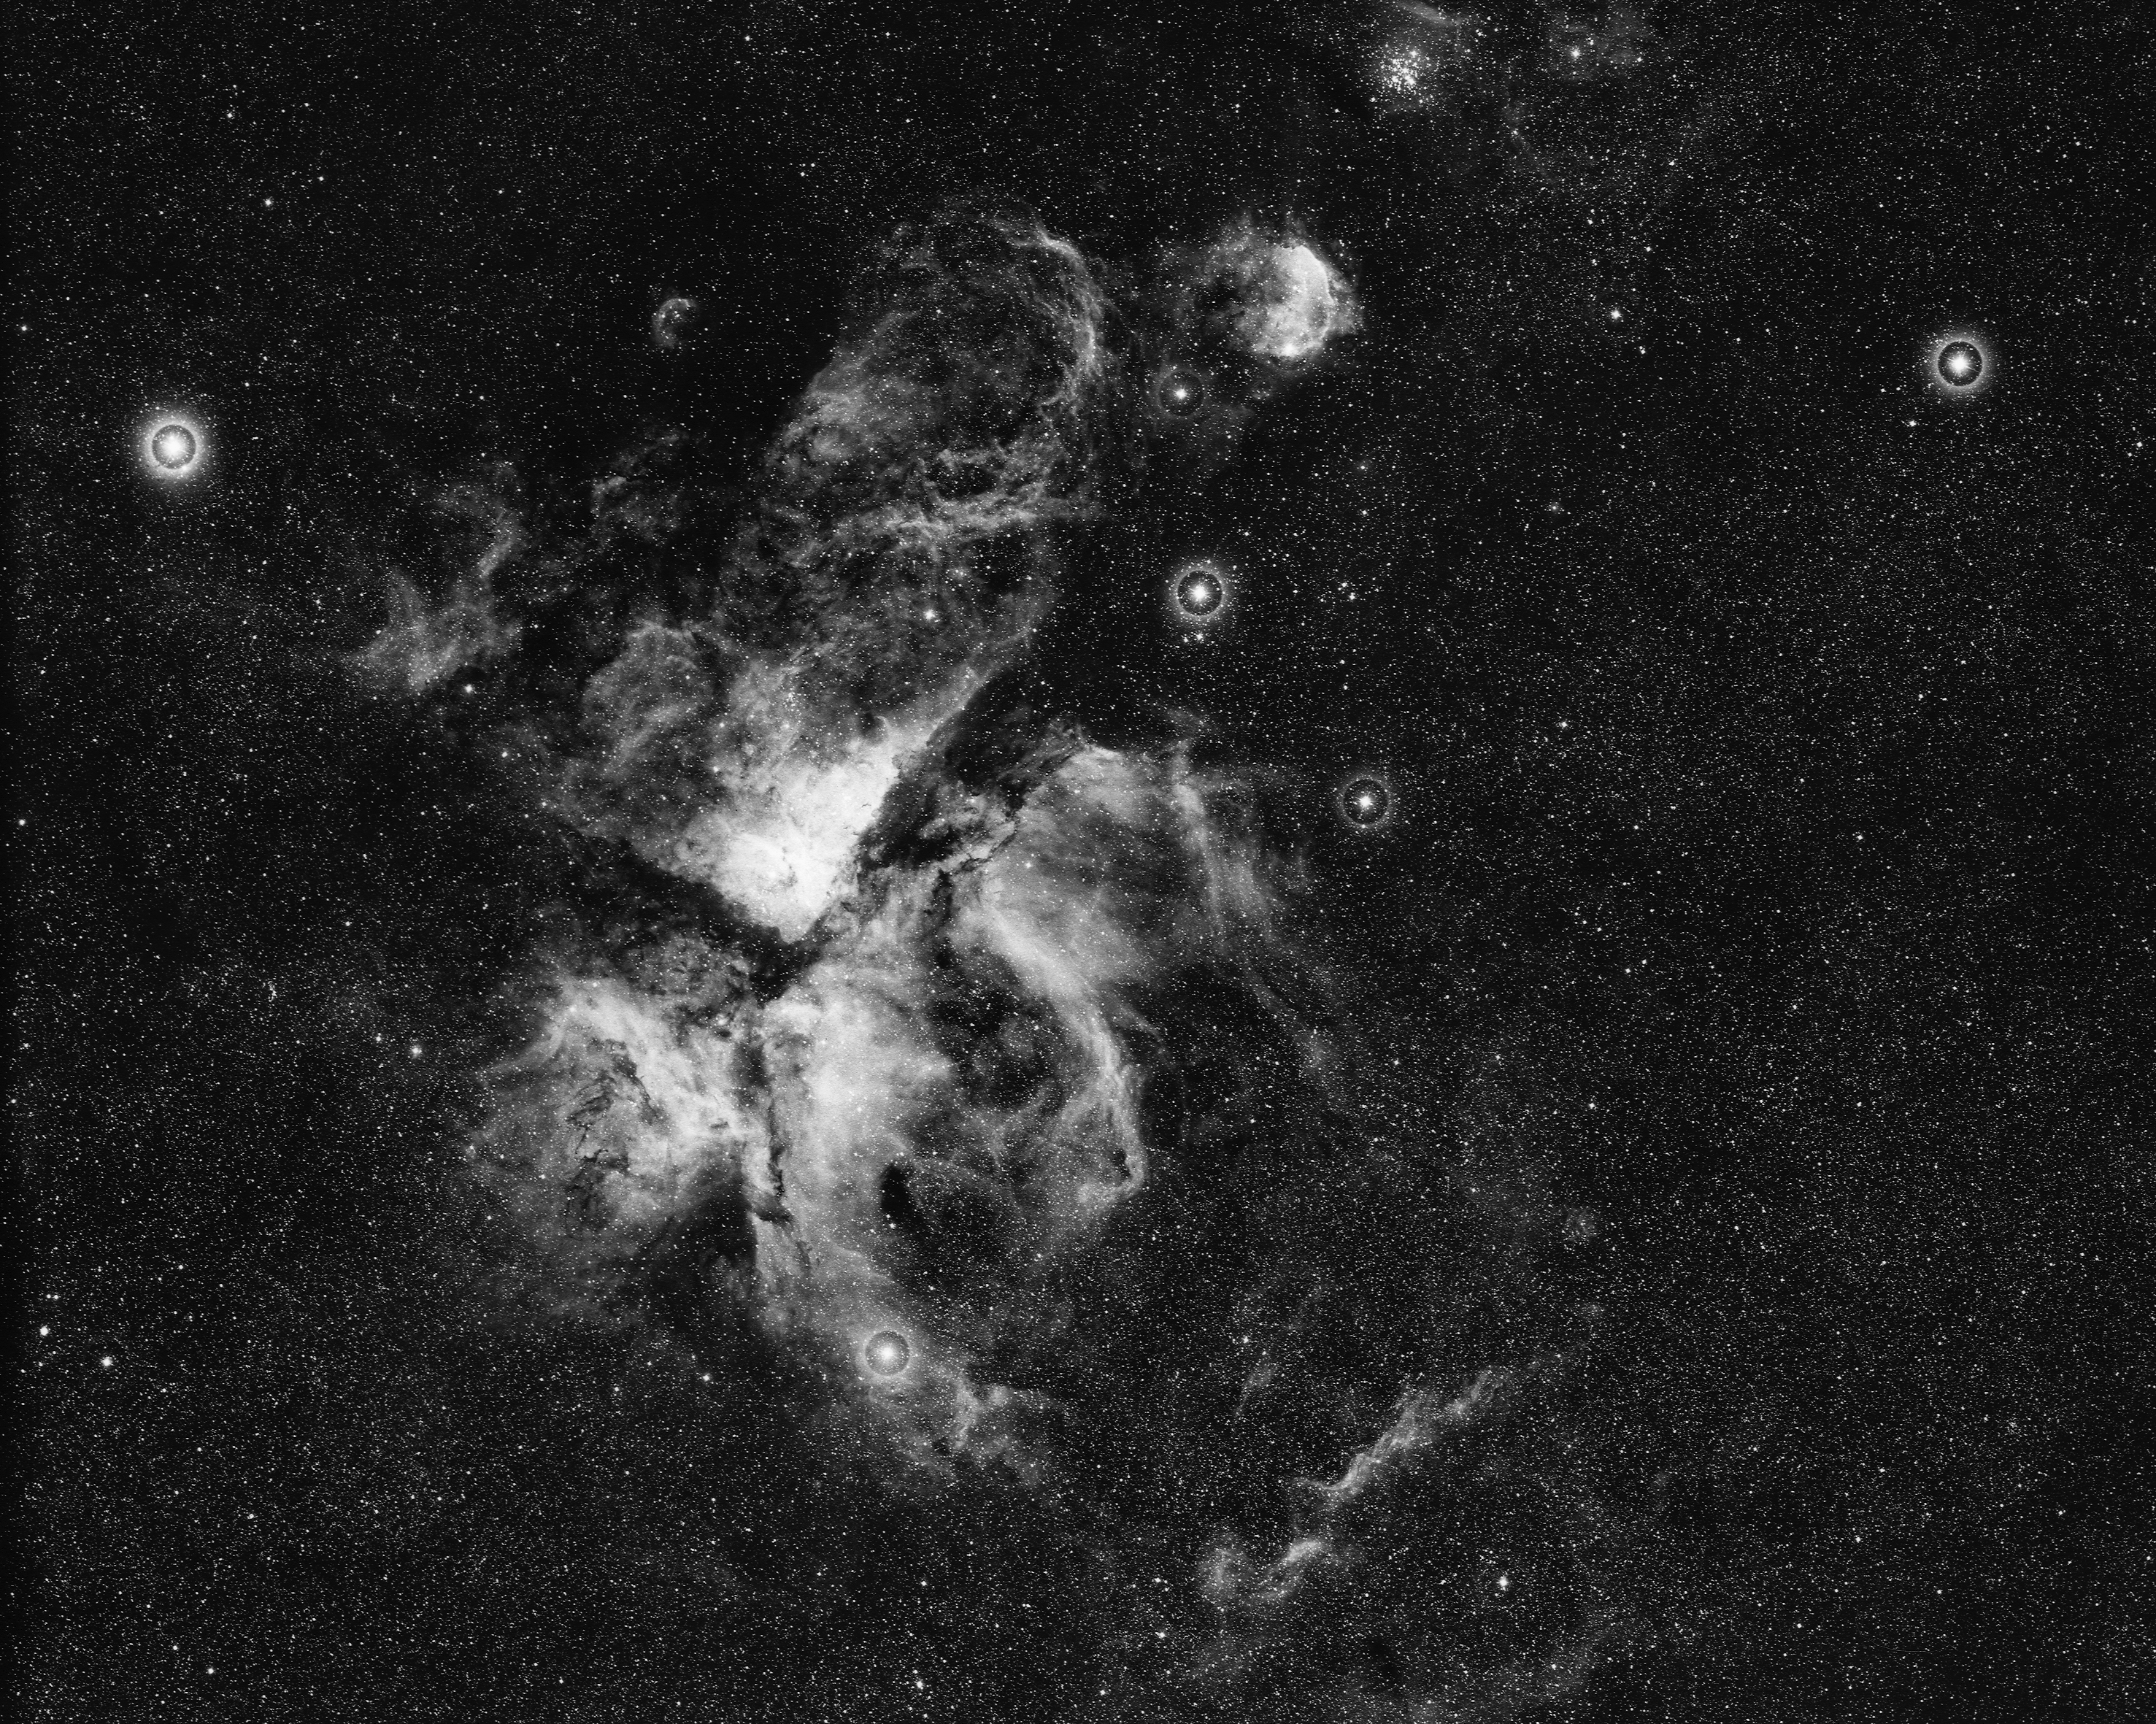

The Eta Carinae nebula, NGC 3372

The Eta Carinae nebula, NGC3372, also known as the Keyhole Nebula, as seen by the CTIO Curtis Schmidt telescope in 1969. This gaseous bright nebula surrounds the peculiar variable star Eta Carinae, with overlying clouds of dark material, at a distance from Earth of about 9000 light-years. North is at the top.

Credit: NOIRLab/NSF/AURA